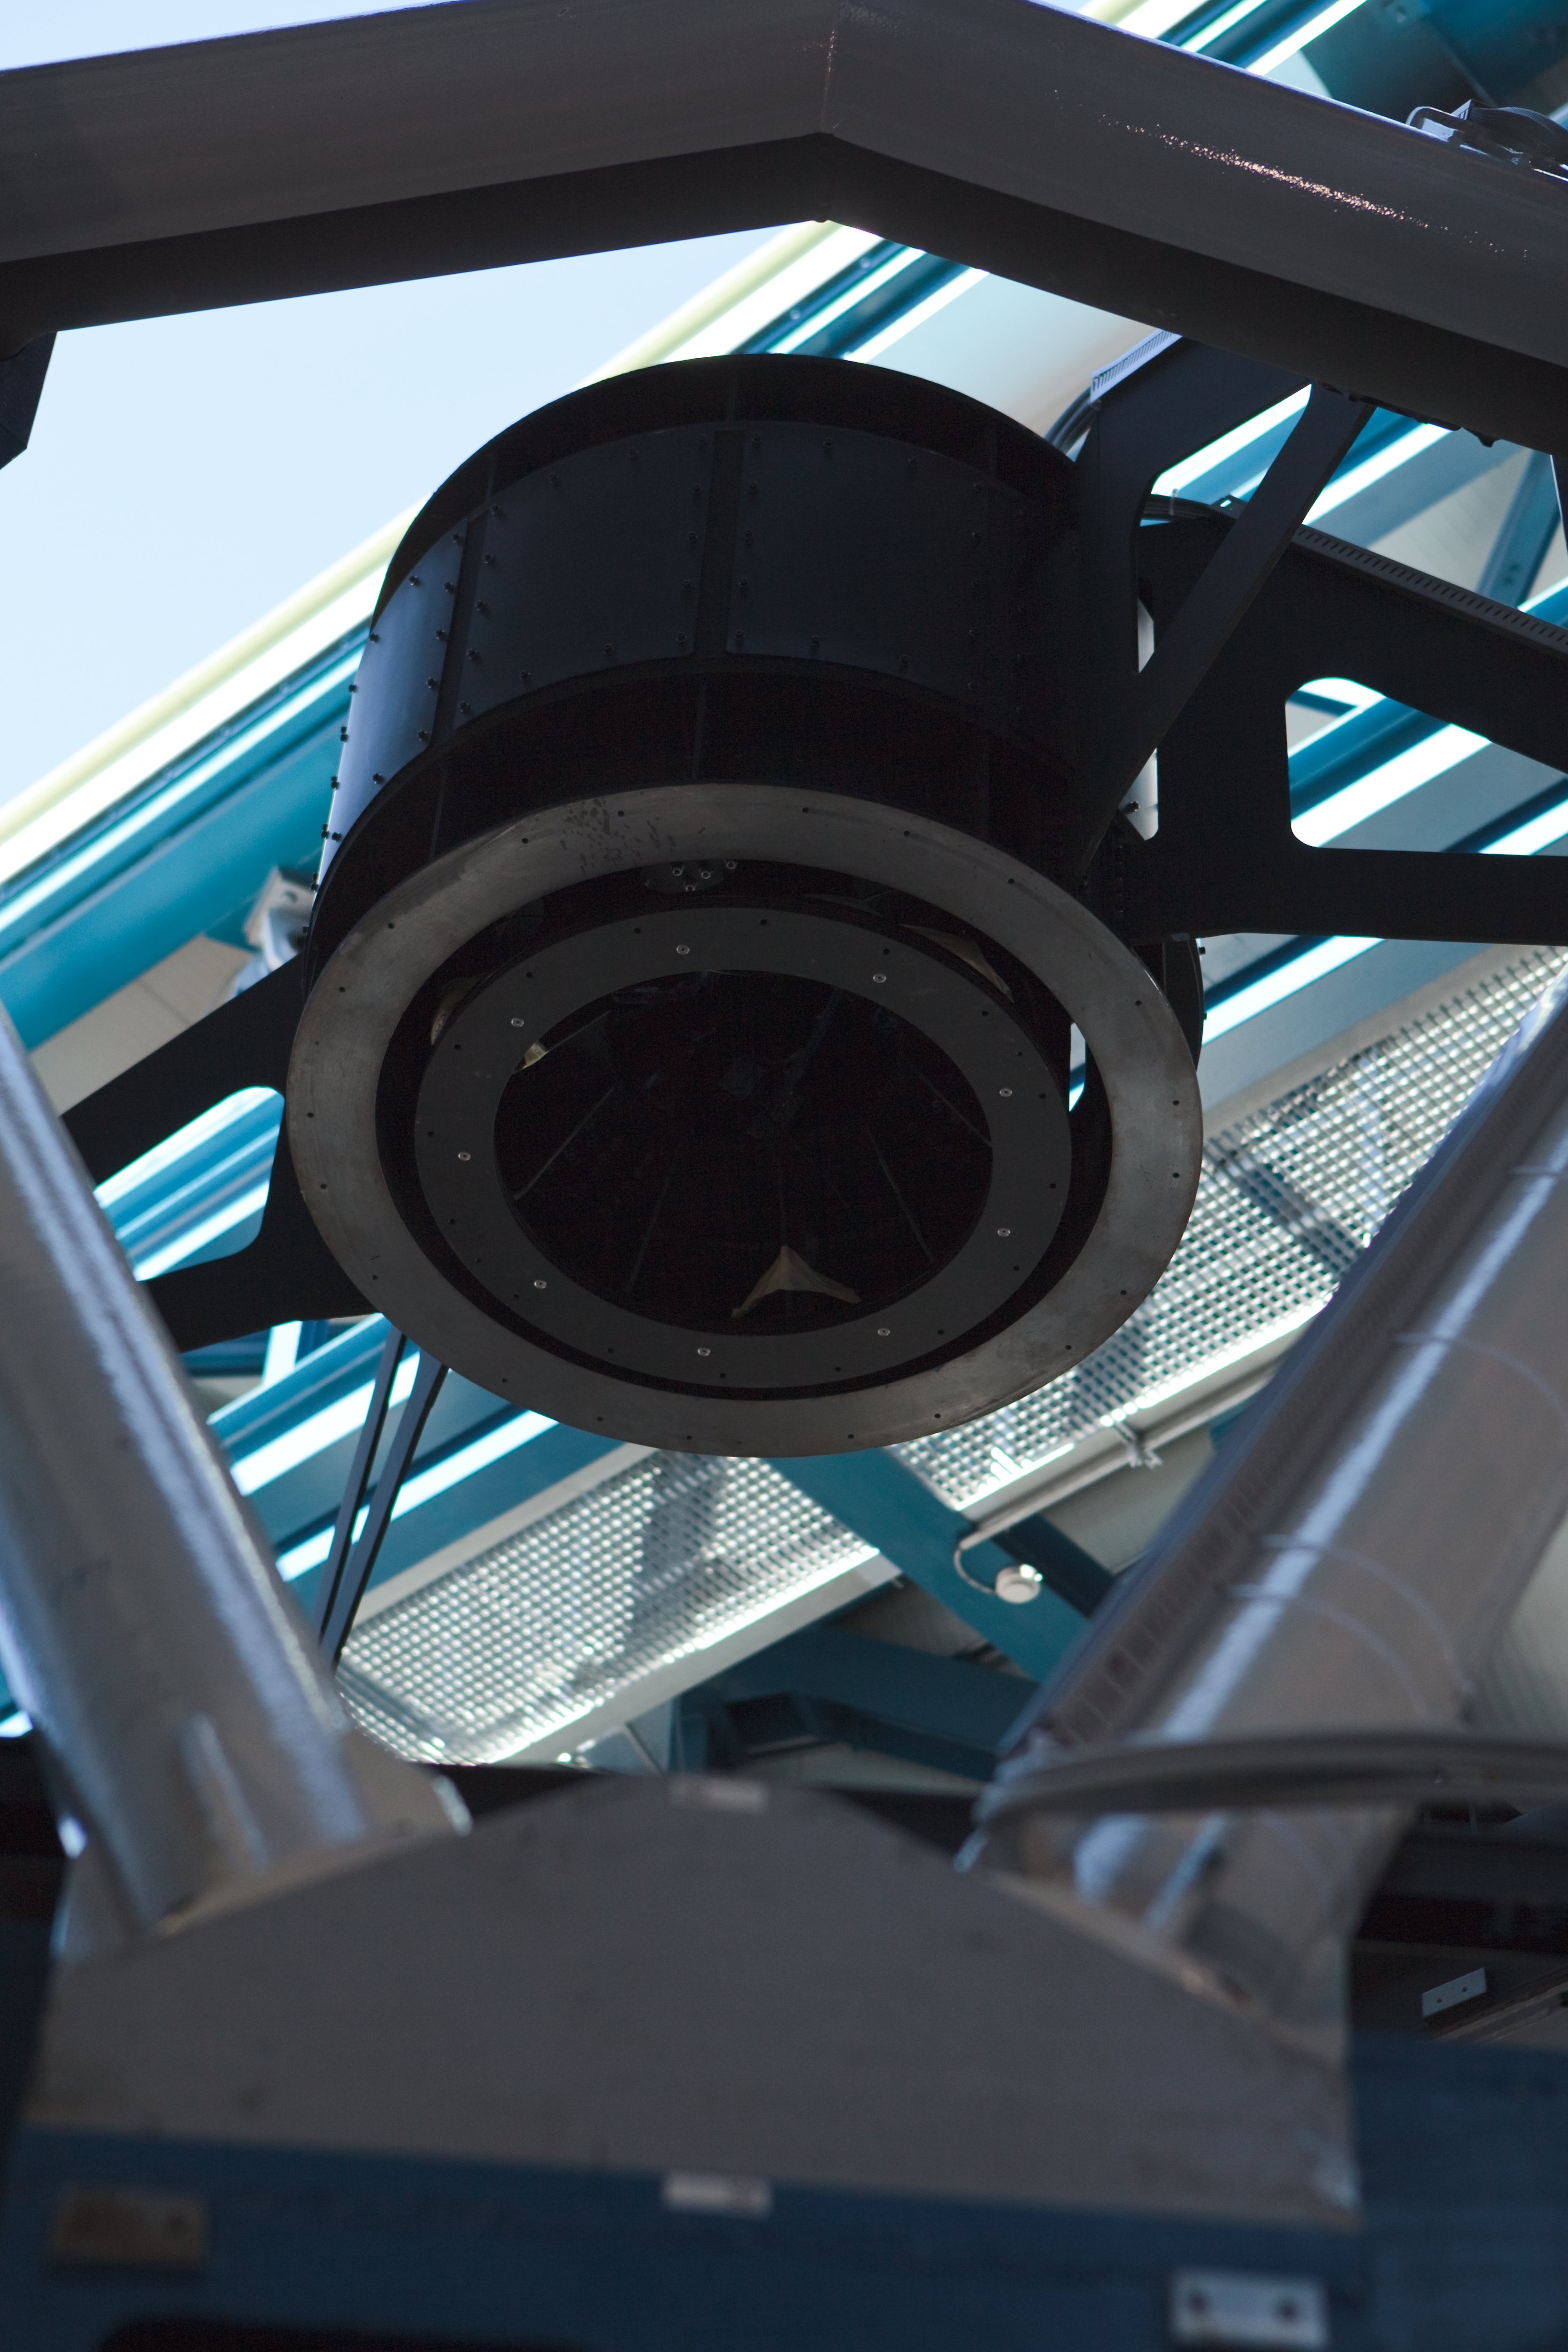

Paranal VST hexapod

A hexapod structure in the VLT Survey Telescope (VST) at Paranal. This hexapod helps rotate the secondary mirror in a technique known as "chopping" that improves observational efficacy. The VST is a state-of-the-art 2.6 m telescope equipped with OmegaCAM, a monster 268 megapixel CCD camera with a field of view four times the area of the full Moon. This image was obtained in March 2009.

Credit: ESO